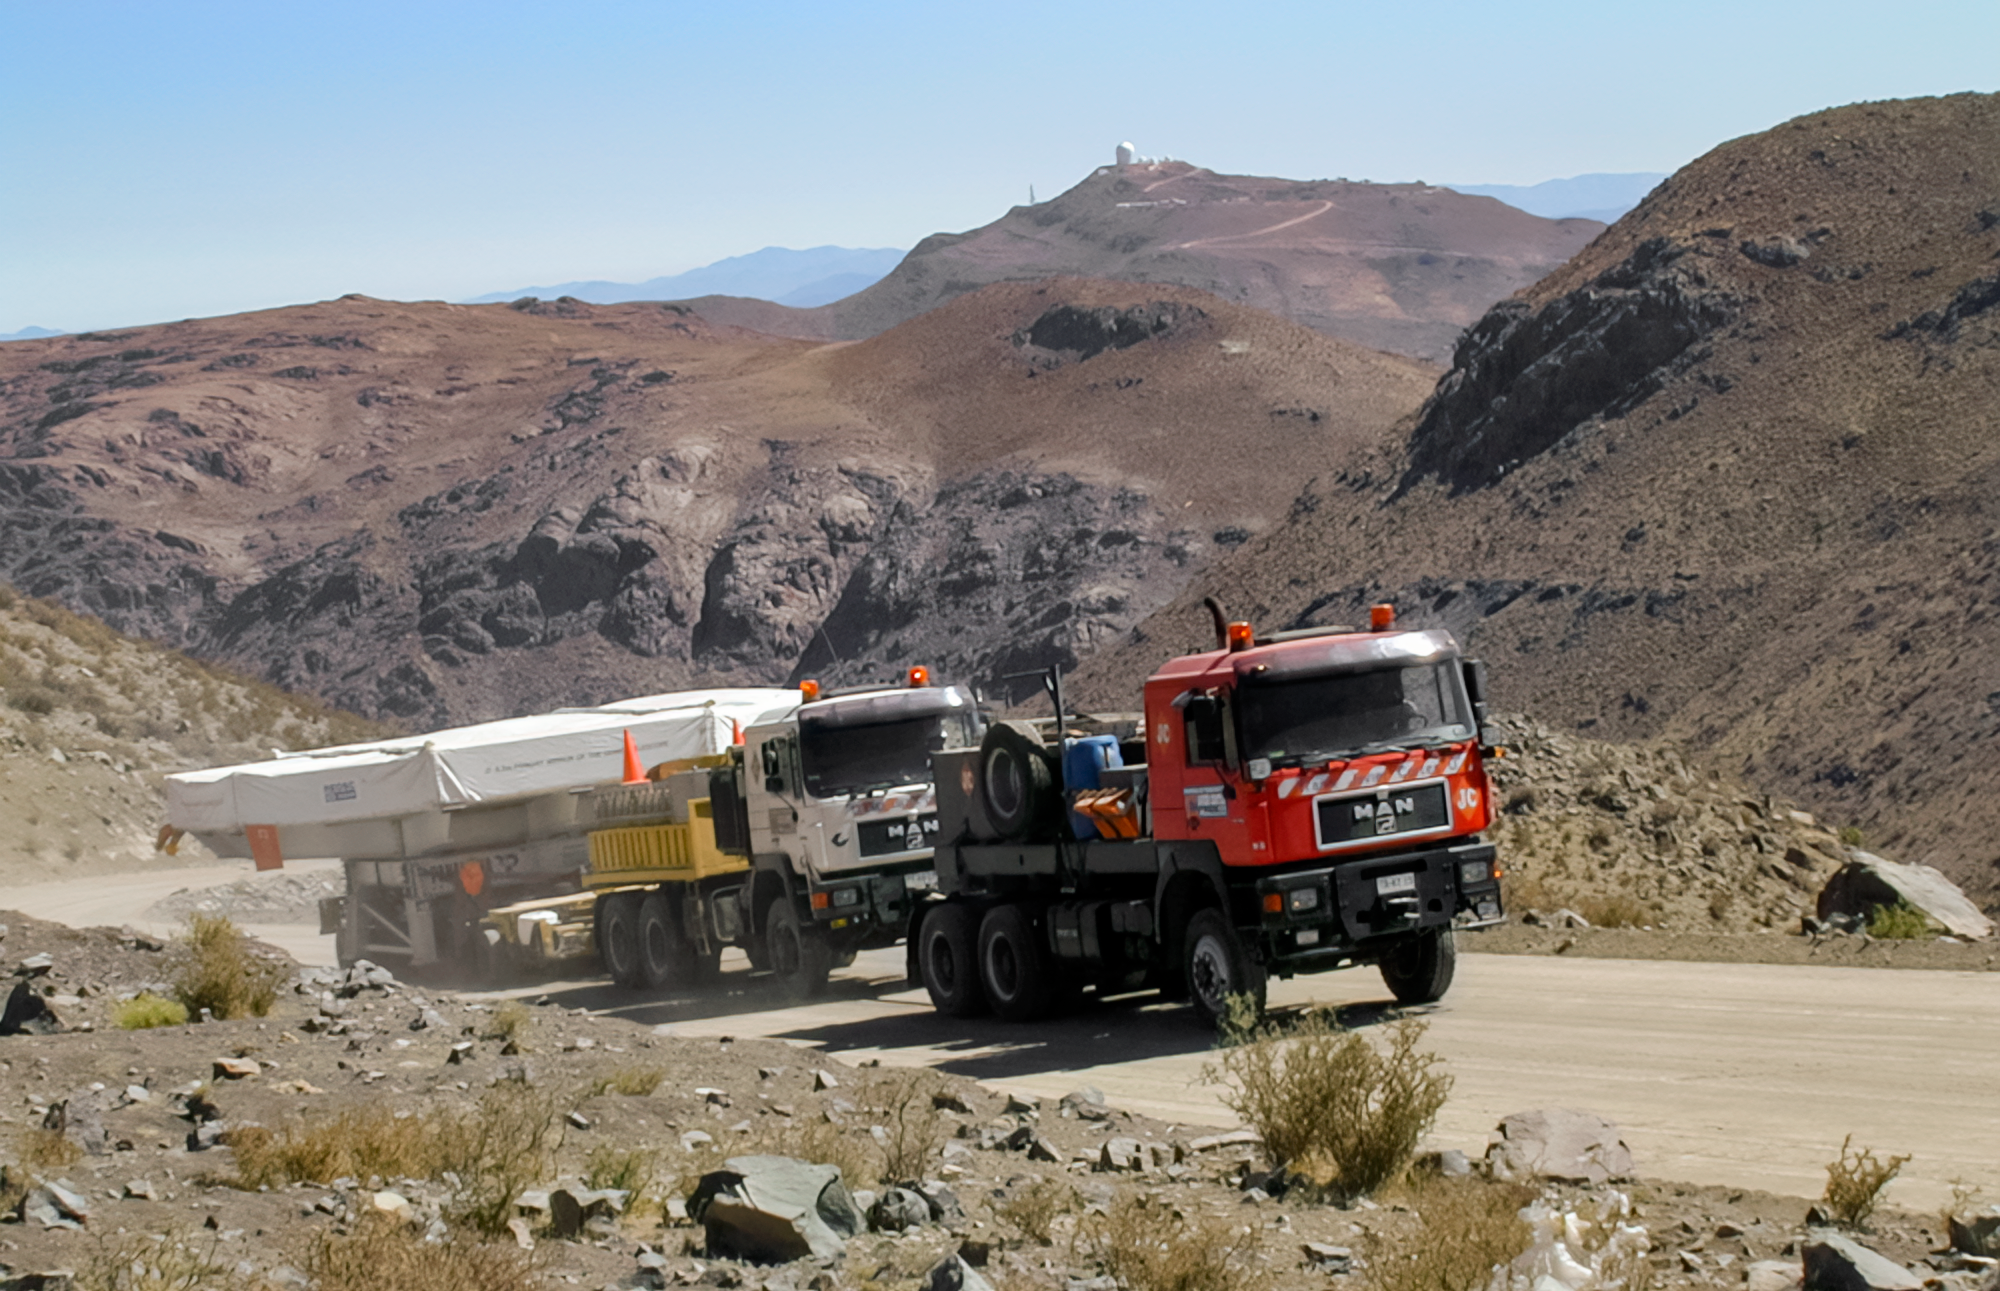

Gemini South Mirror to the Summit

Gemini South's 8.1-meter primary mirror makes its way to Cerro Pachón for installation in 2000.

Credit: International Gemini Observatory/NOIRLab/NSF/AURA